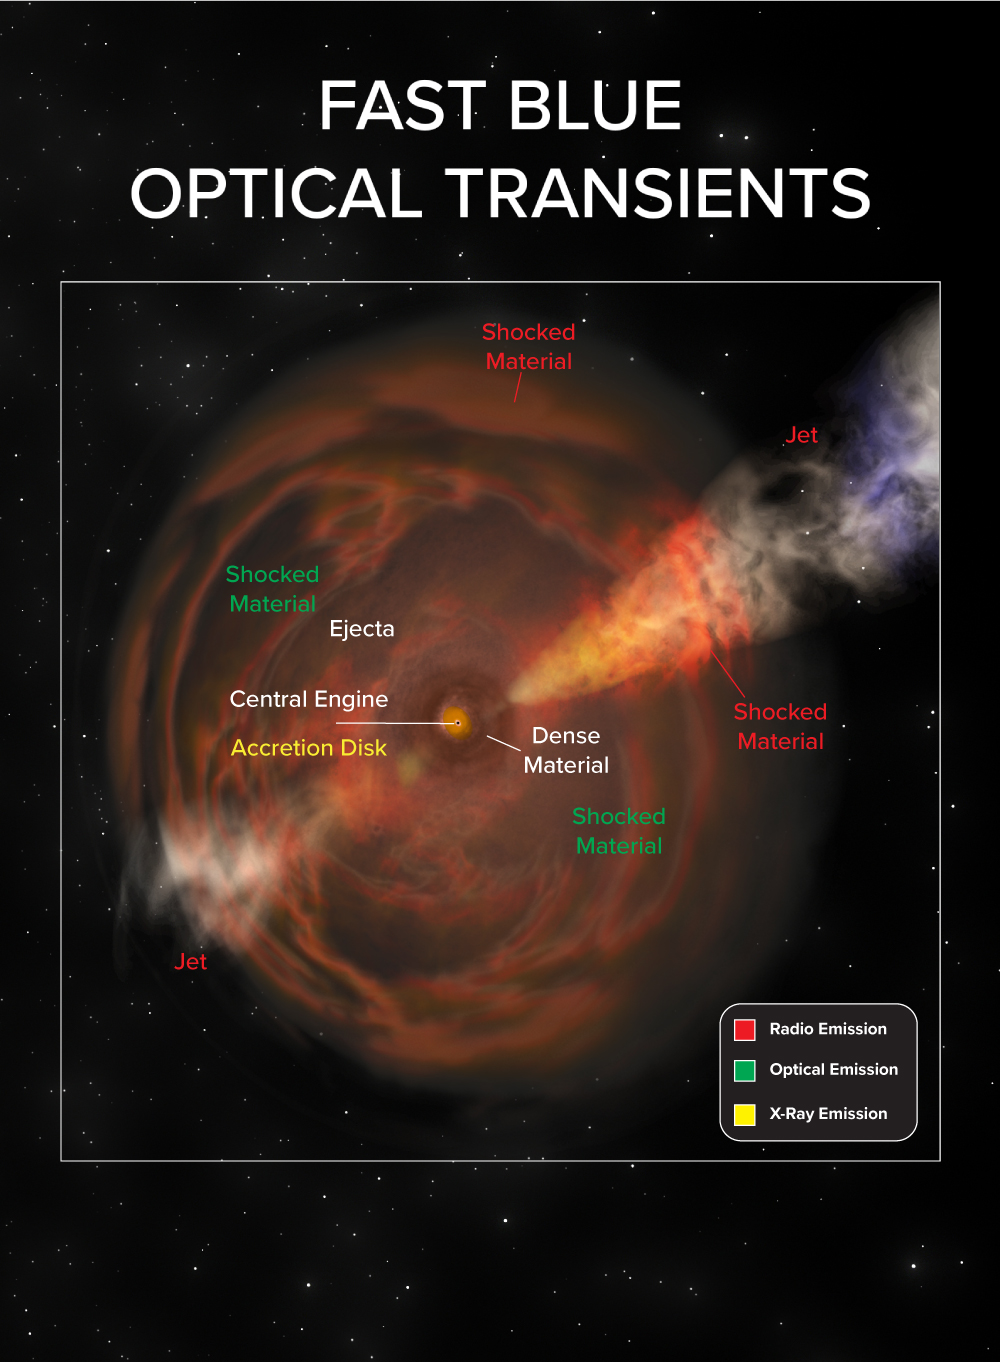

Fast Blue Optical Transients

Artist's conception illustrates the phenomena that make up the new class of cosmic explosions called Fast Blue Optical Transients.

Credit: B. Saxton NRAO/AUI/NSF